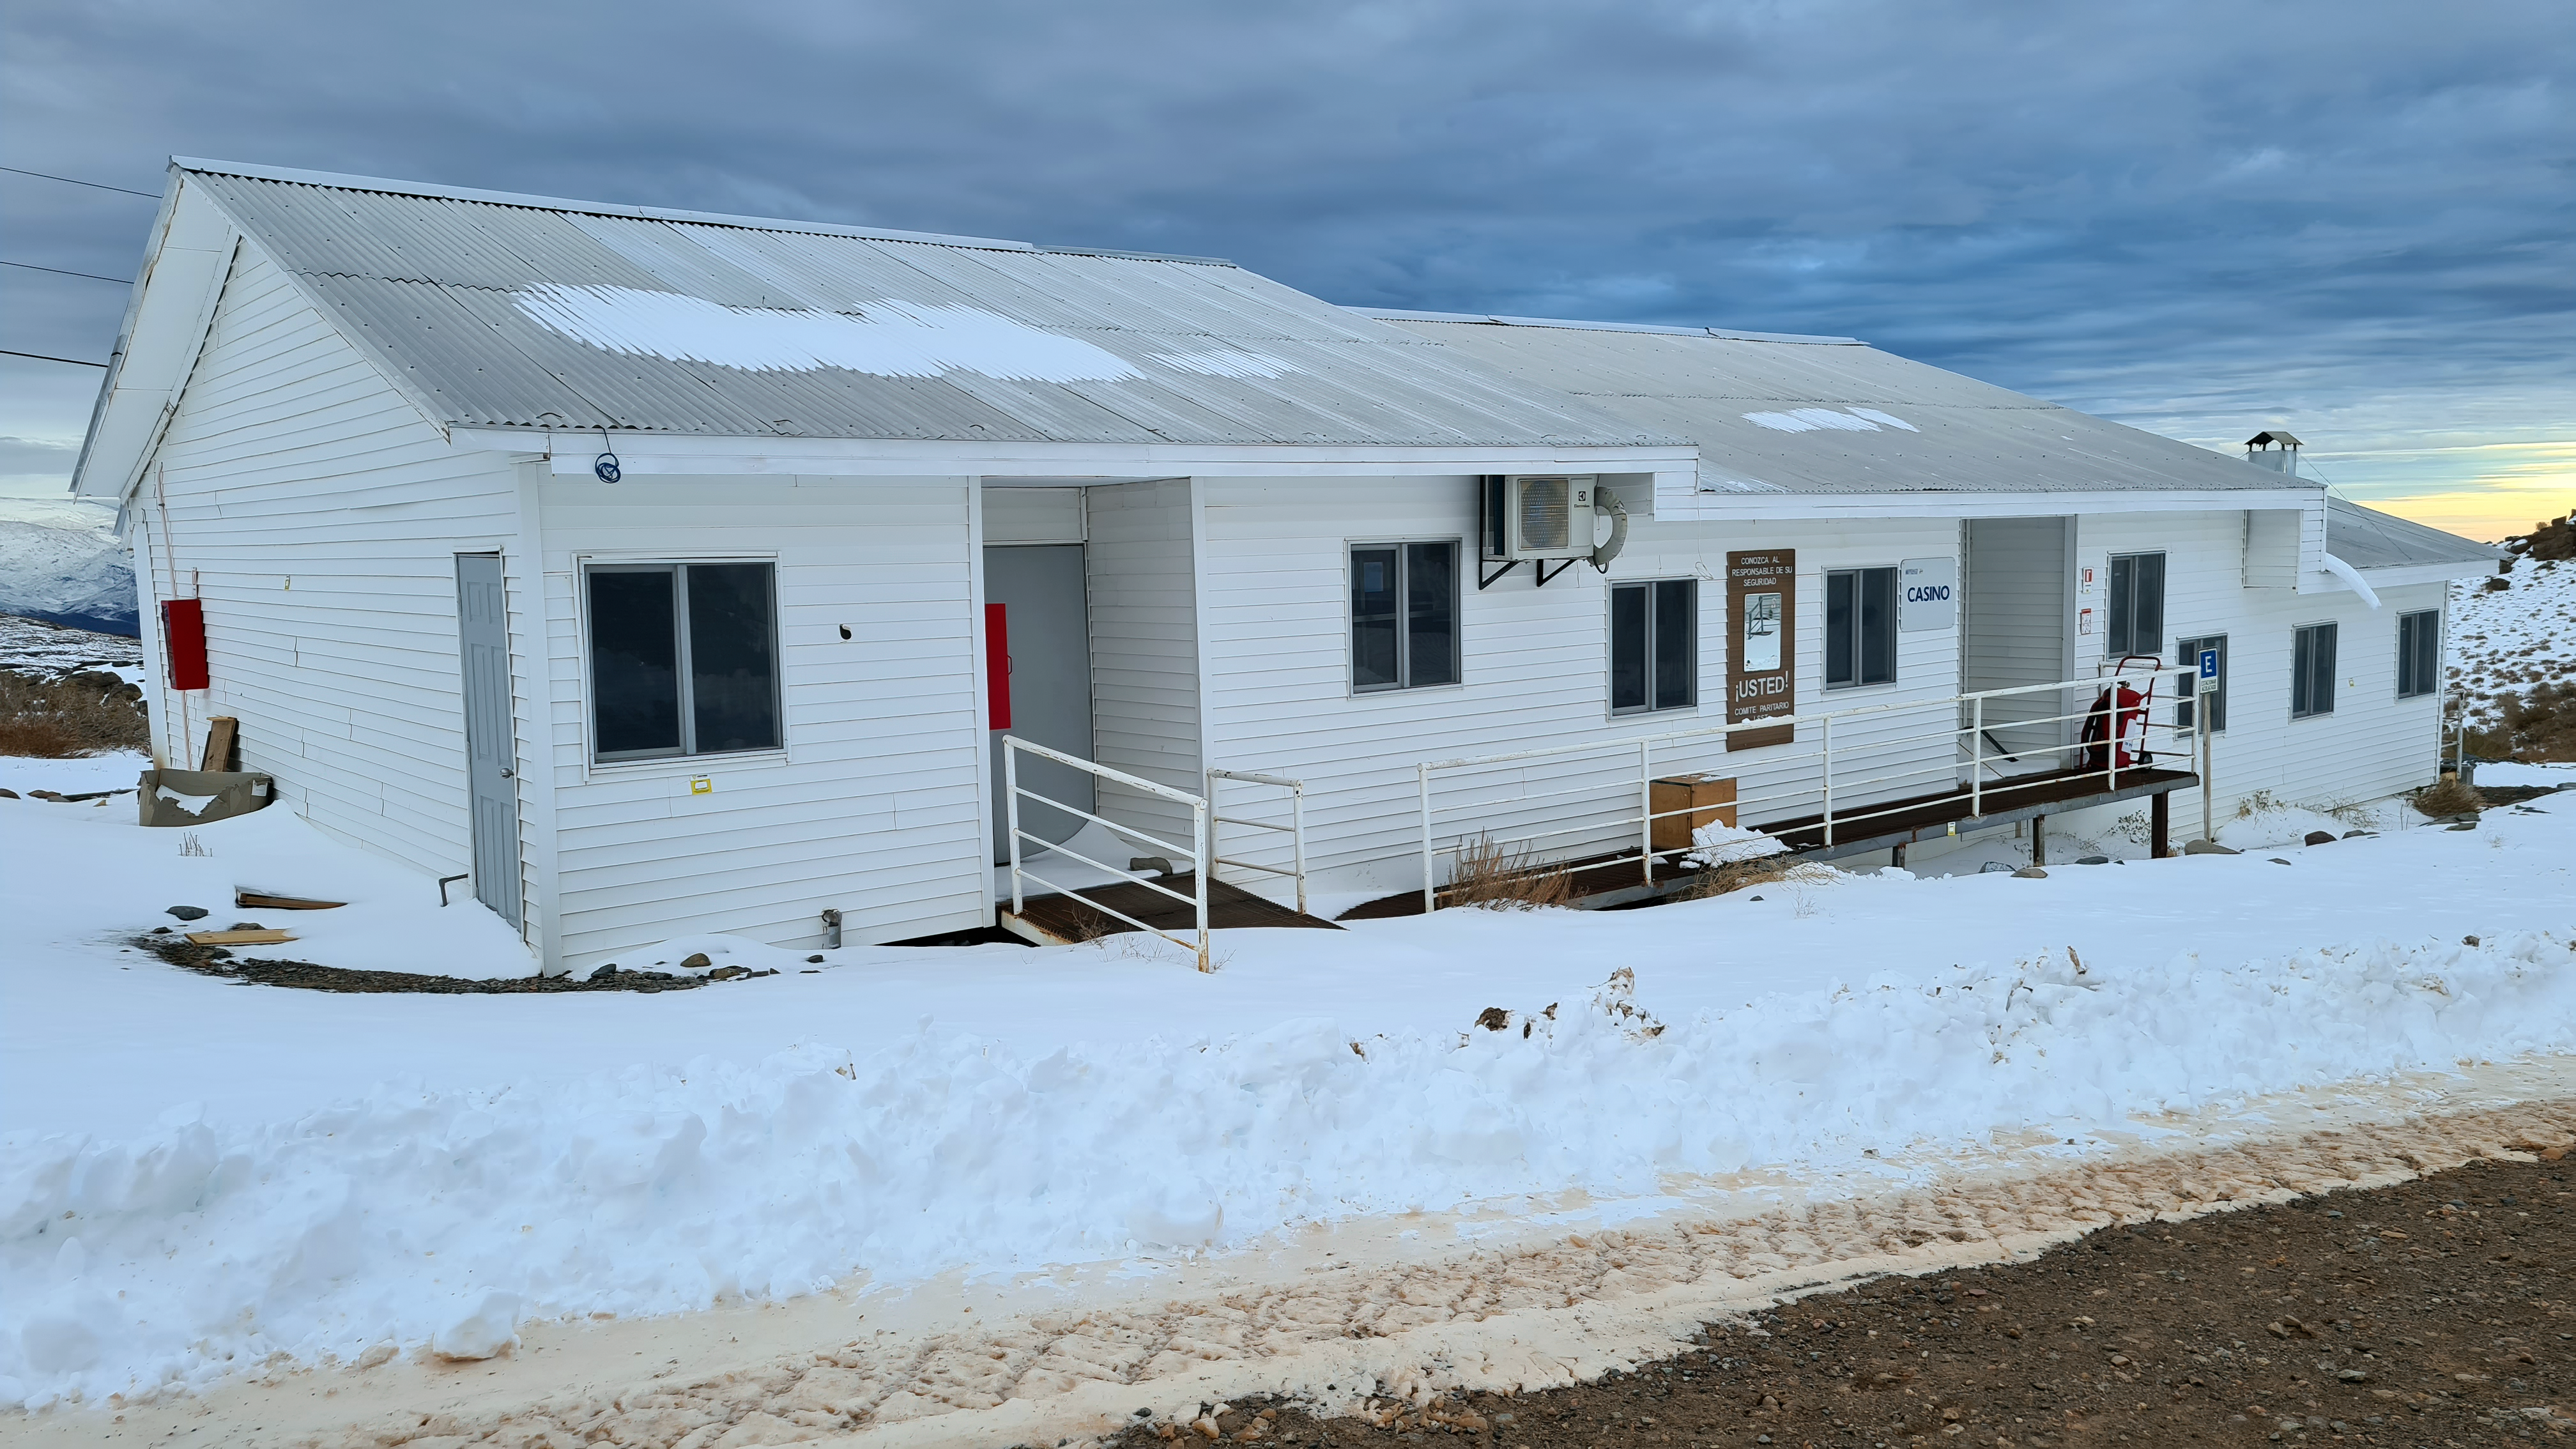

Vera C. Rubin Observatory 1 July 2020

Small teams are still visiting the summit at least twice a week for inspections and maintenance work, as winter storms continue to pose challenges. During the inspection on July 1st, a small amount of water was found and cleaned from the TMA azimuth track, and some superficial rust was removed from one of the TMA supports. These efforts by the summit inspection teams are very important, as they help keep minor issues from becoming bigger problems.

Credit: Rubin Obs/NSF/AURA